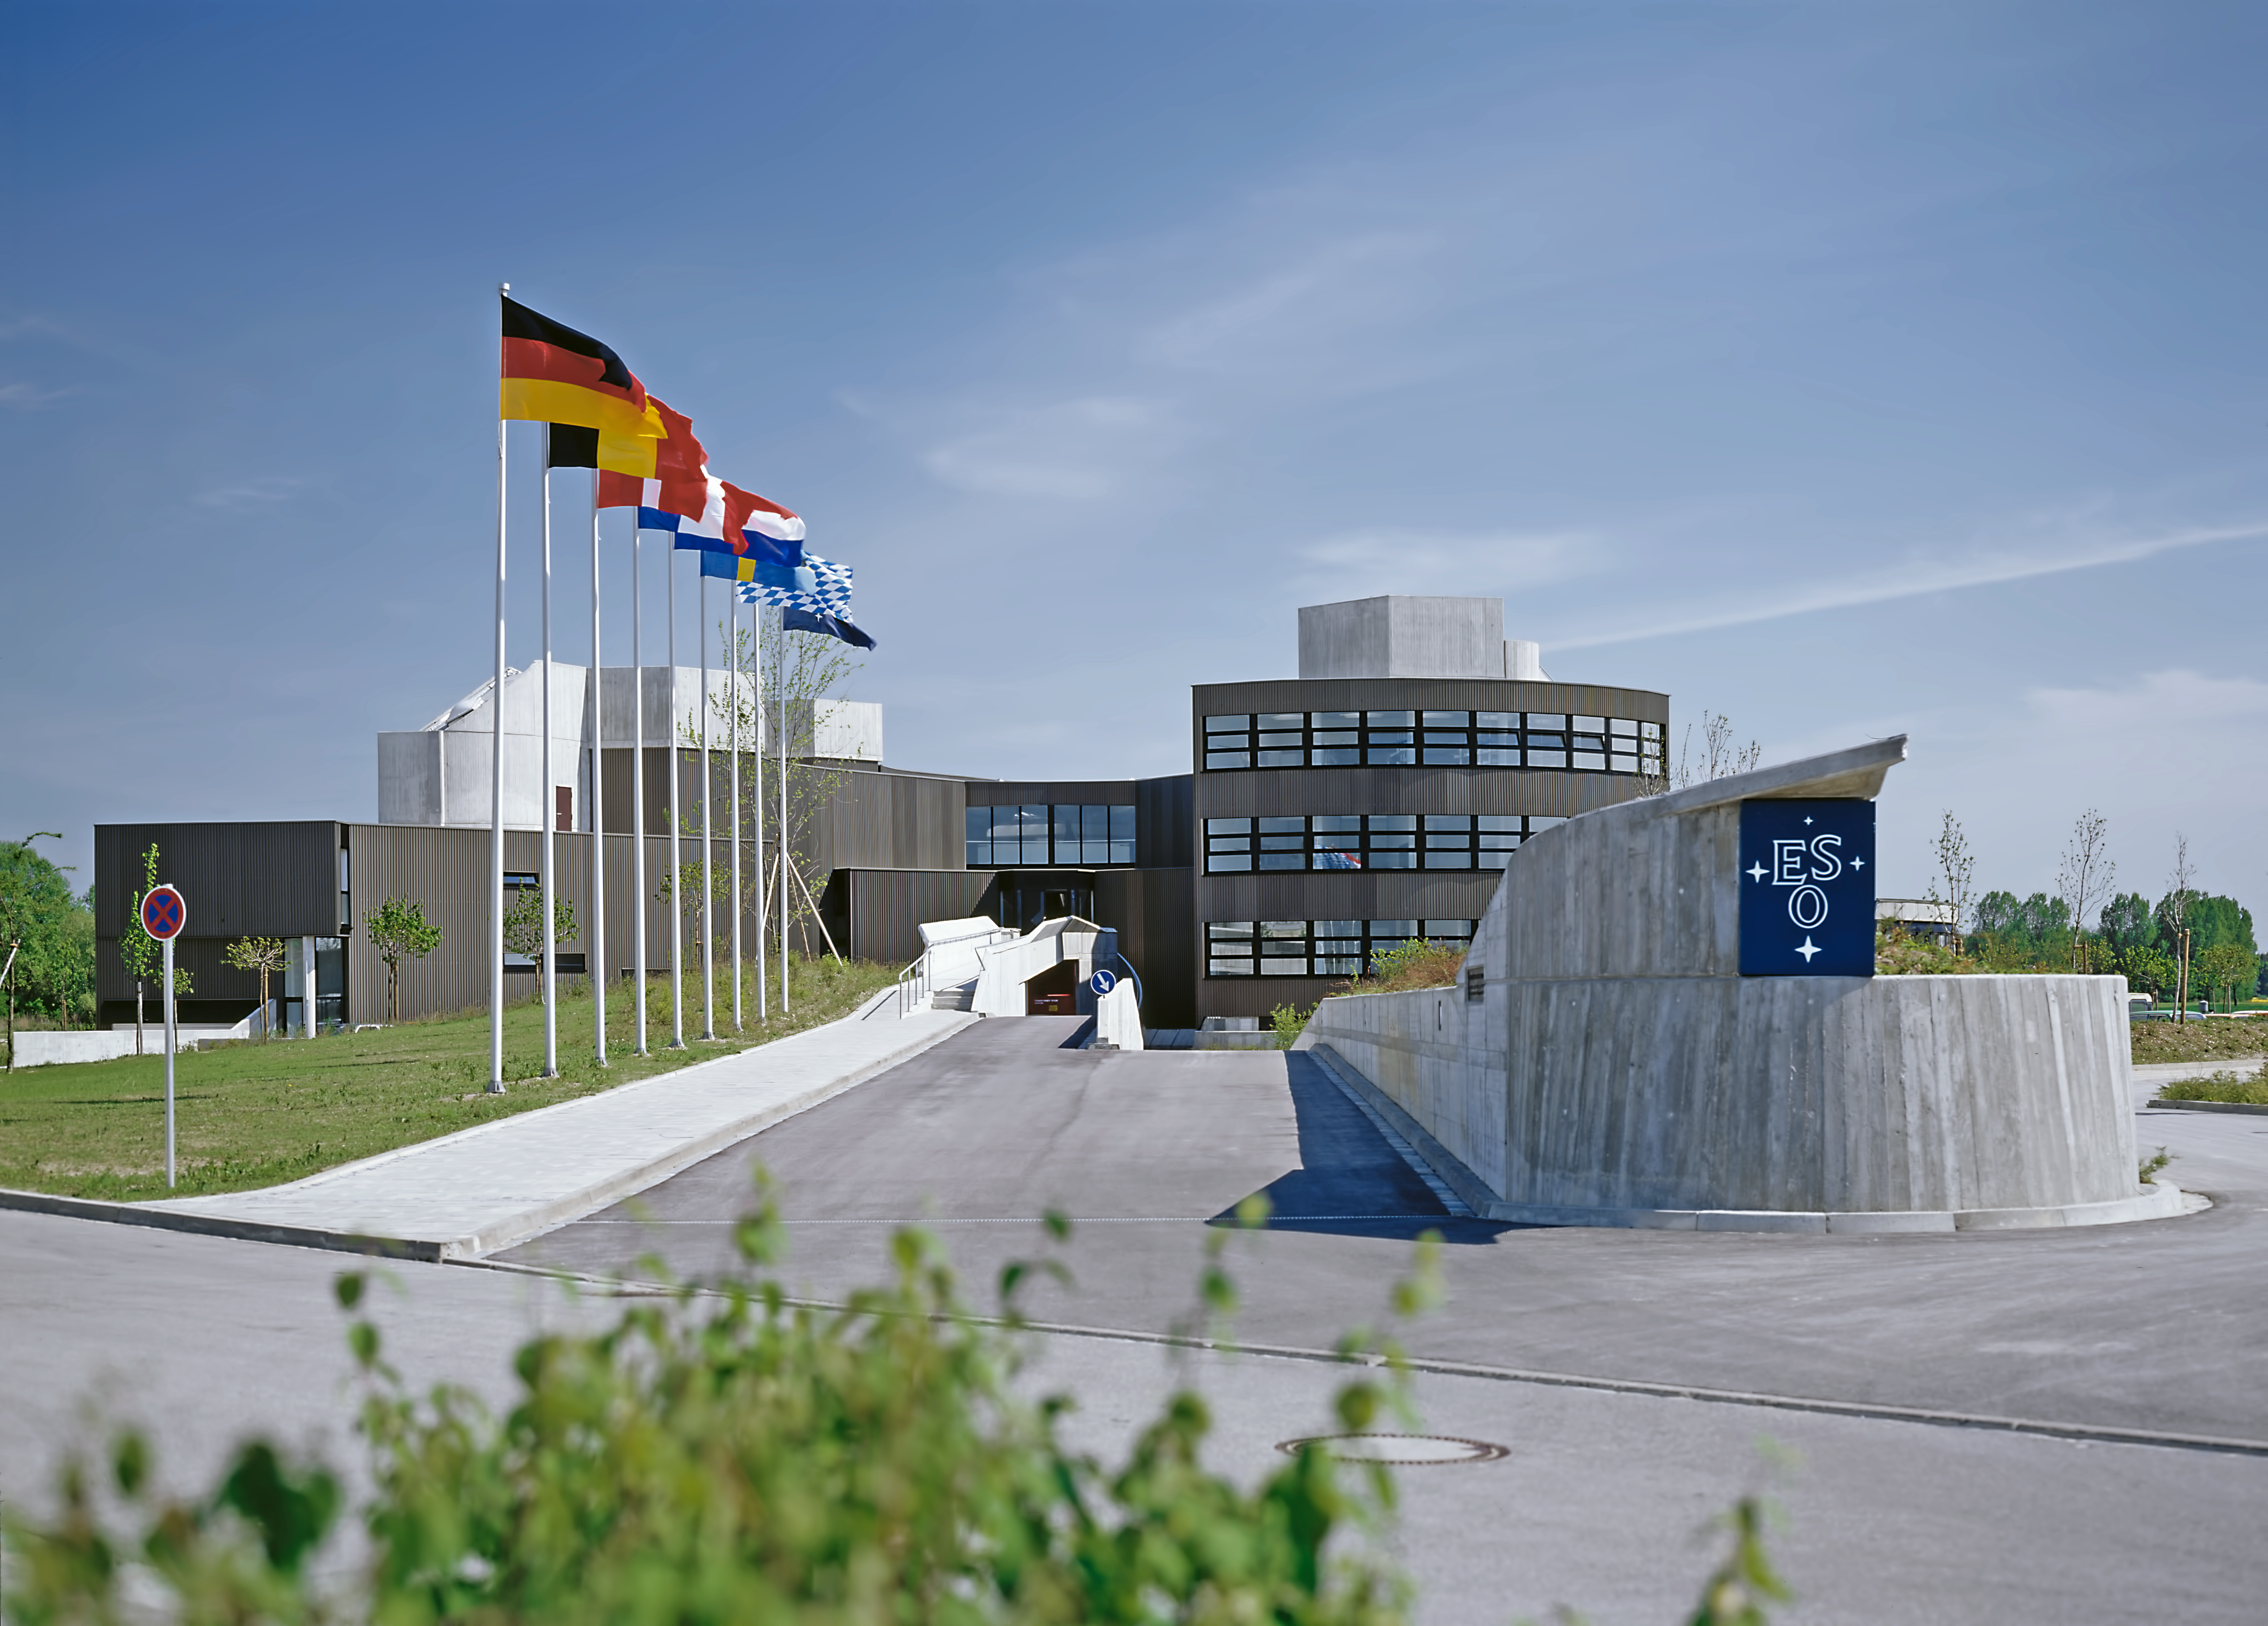

ESO HQ in Garching, 1980

ESO's headquarters building in the town of Garching near Munich, Germany, 1980

Credit: ESO